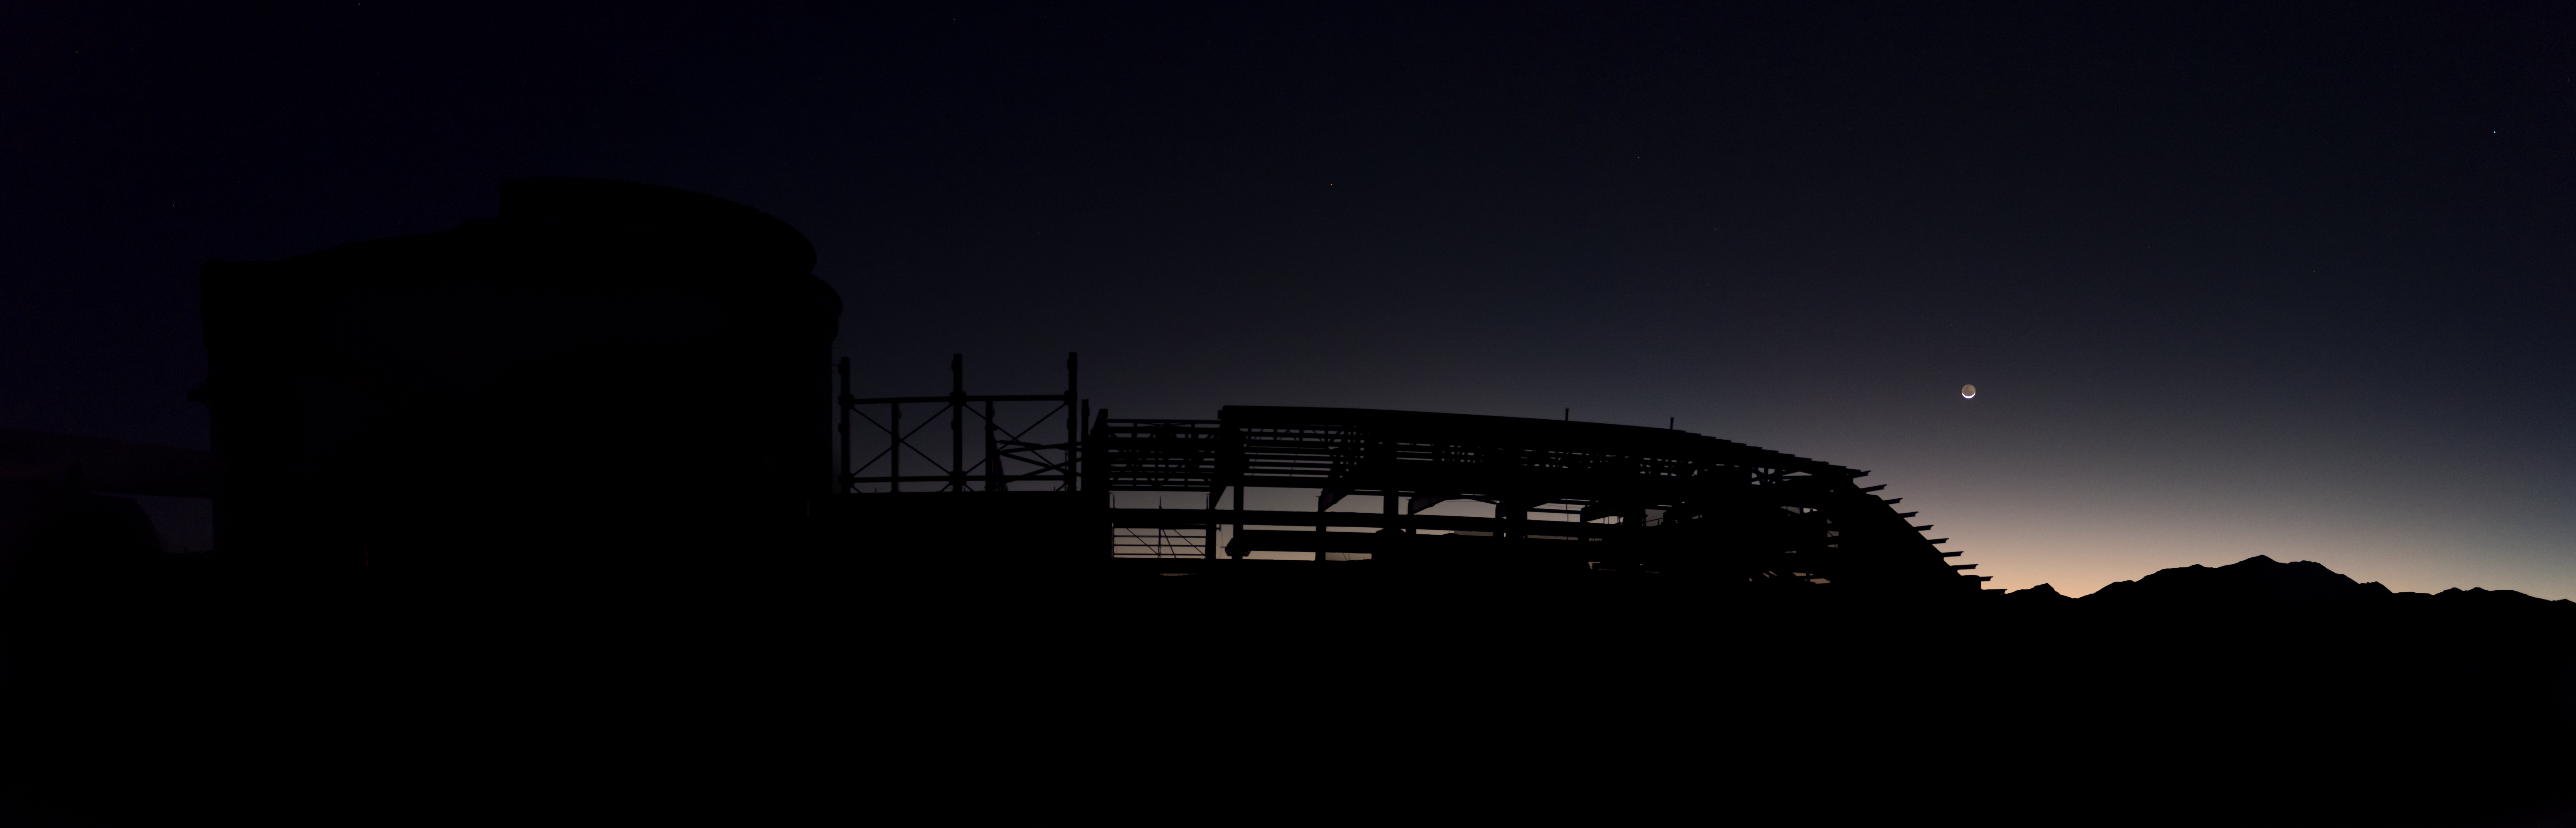

Summit Multimedia Visit 2017

In March 2017 a multimedia team visited Cerro Pachón to document LSST Facility construction. More details are at https://www.lsst.org/news/cerro-pach%C3%B3n-goes-hollywood.

Credit: M. Park/Inigo Films/Rubin Observatory/ NSF/ AURA